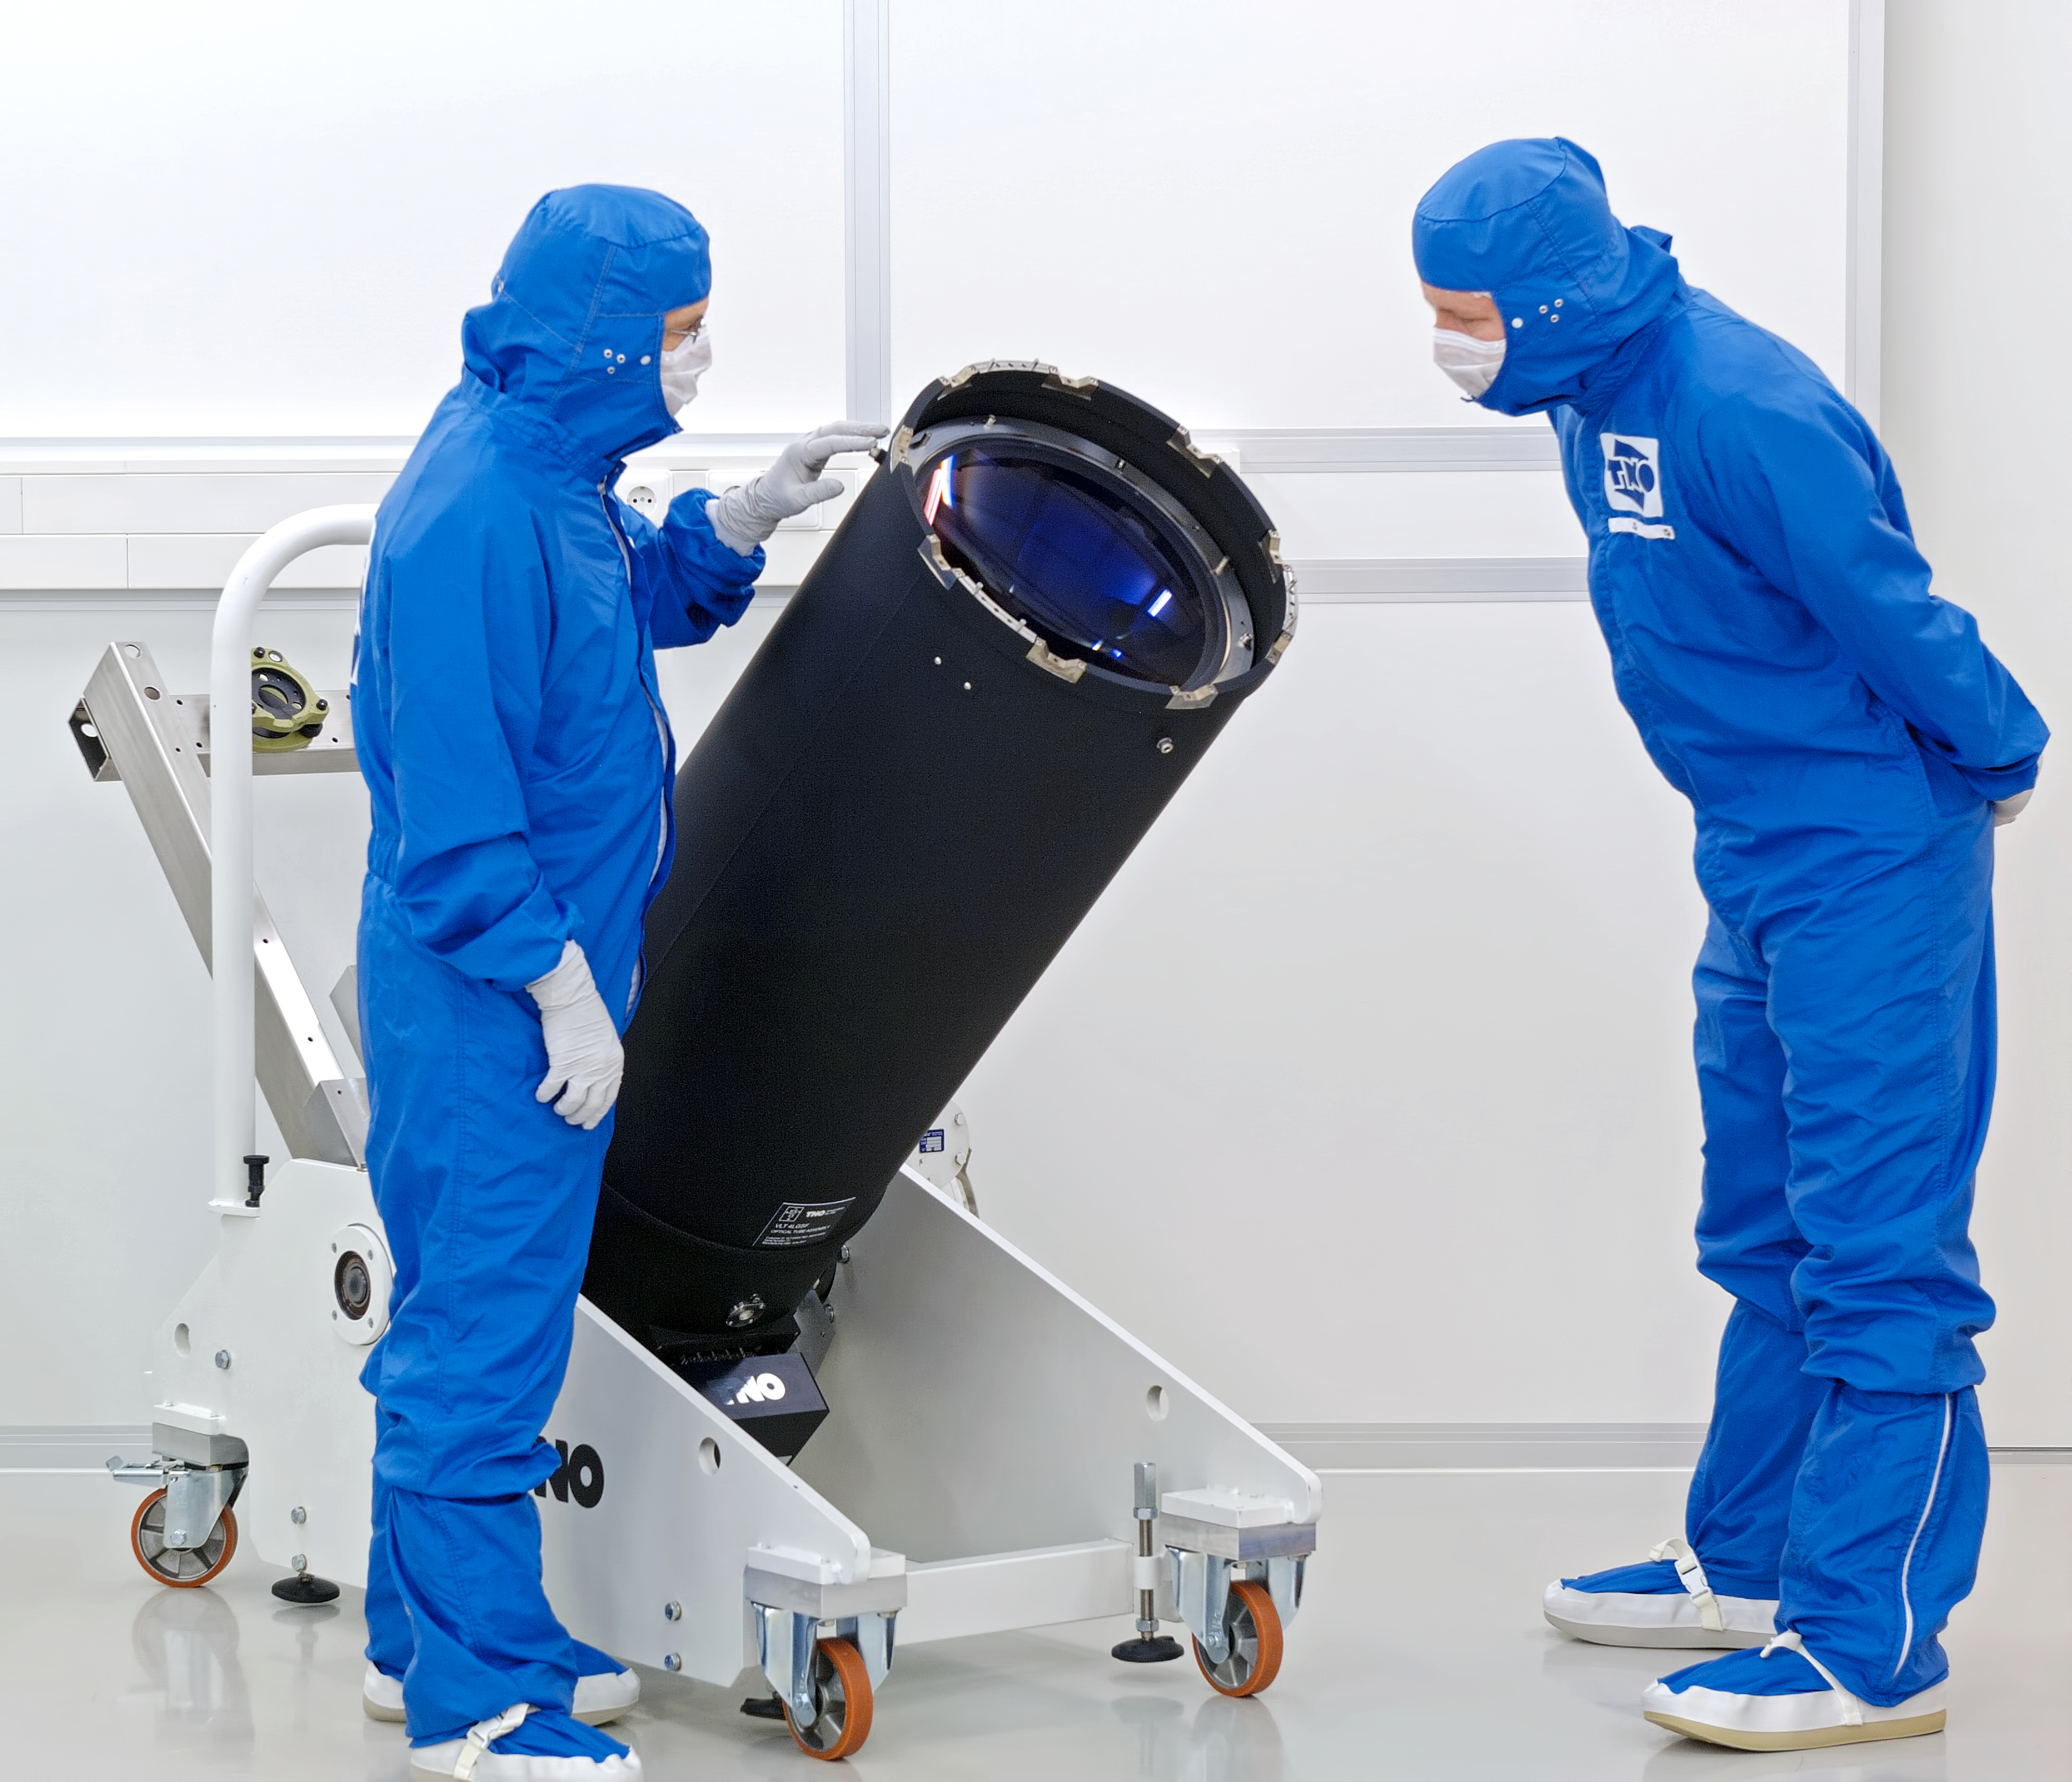

VLT 4LGSF laser launch telescope

VLT Four Laser Guide Star Optical Tube Assembly The image quality of ground based telescopes can be significantly improved with the use of Adaptive Optics (AO). The AO system corrects the wavefront distortions introduced by the turbulent atmosphere. The European Very Large Telescope (VLT) is currently being upgraded with a Four Laser Guide Star AO system. TNO builds the Optical Tube Assemblies (OTA) for this Four Laser Guide Star Facility (4LGSF). AO systems require a reference source for wavefront correction. On 10 meter class telescopes, sufficiently bright stars are only available for about 1% of the astronomical targets, therefore the application of natural guide star adaptive optics is very limited. This limitation can be overcome by using an artificial laser guide star. Laser guide stars work by projecting a powerful laser beam to the upper reaches of the atmosphere. The beam excites the sodium atoms in this atmospheric layer at an altitude of 90 km, producing an artificial star in the sky. A wavefront sensor is used to detect how the atmospheric conditions affects the light from the laser guide star. A powerful computer calculates the required real time corrections, which are applied using a deformable mirror with hundreds of small actuators.More info on www.tno.nl/vlt4lgsf

Credit: F. Kamphues/TNO/ESO